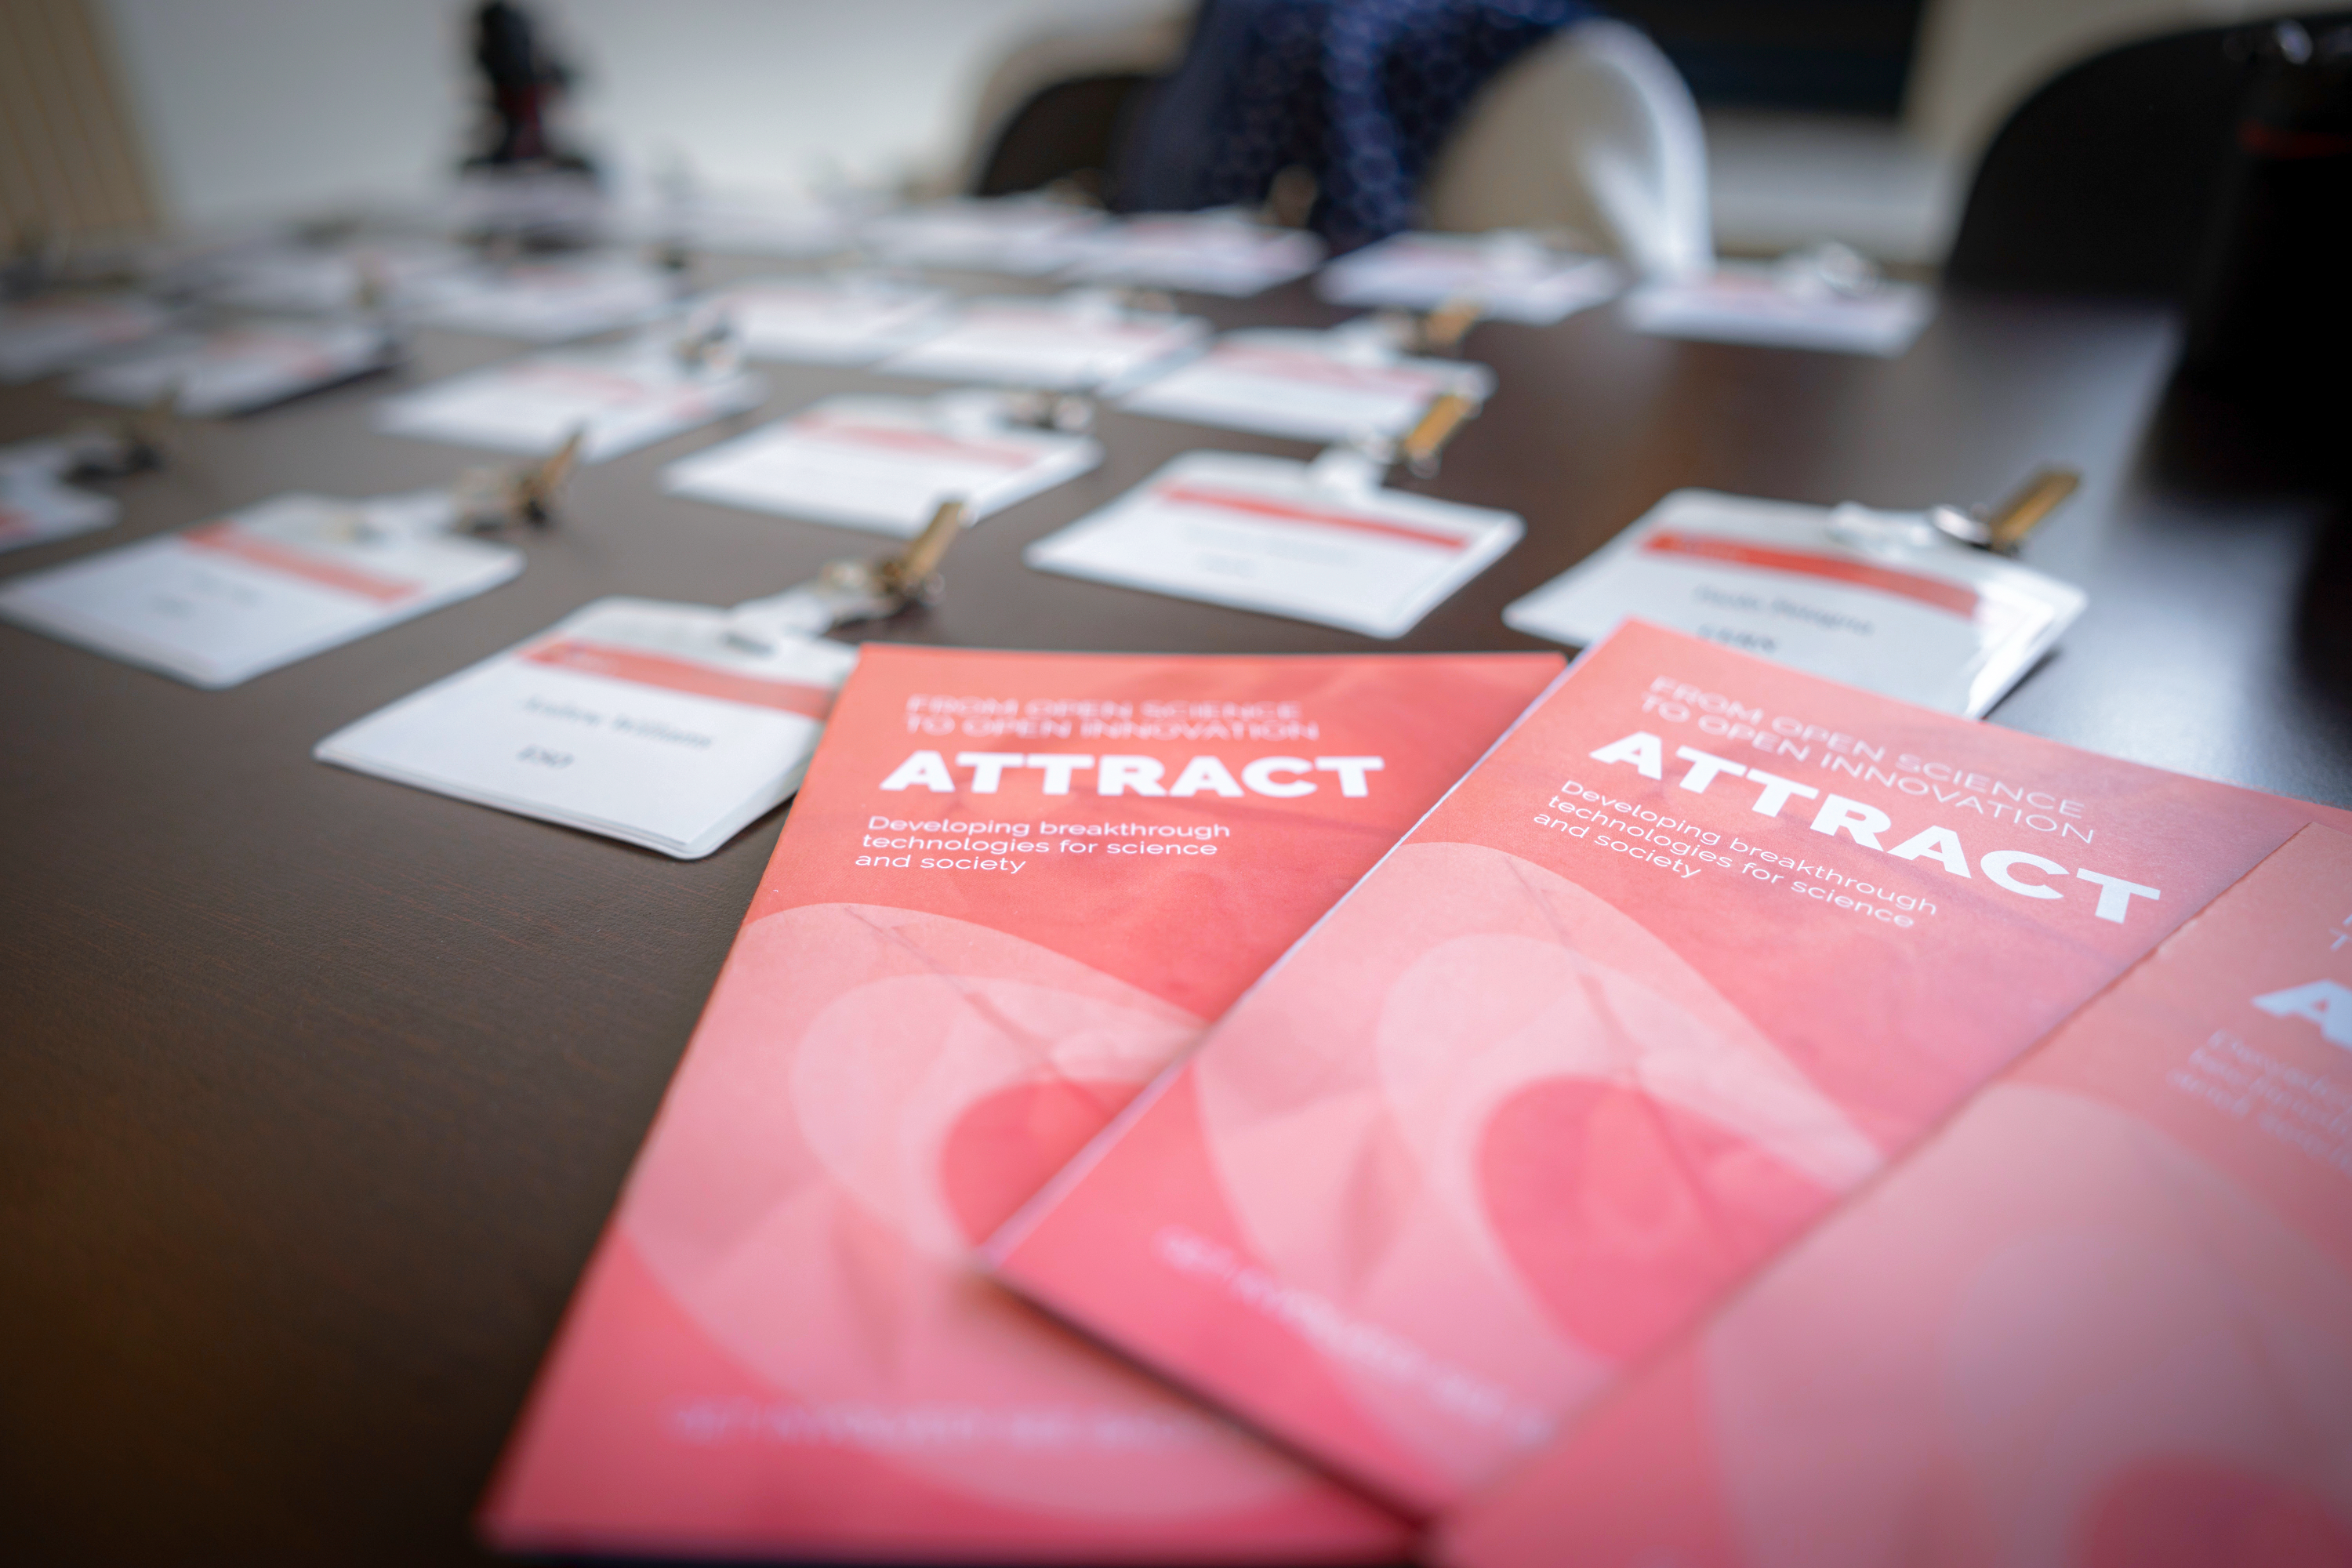

ATTRACT Kick-off Meeting

ATTRACT, a Horizon 2020 research and innovation project funded by the European Union and backed by a consortium of 9 partners including ESO, has announced 170 breakthrough ideas which will each receive €100,000 to develop technologies that have the potential to change society.

This image is from the kick-off meeting for the successful projects held in Vienna.

Credit: ATTRACT